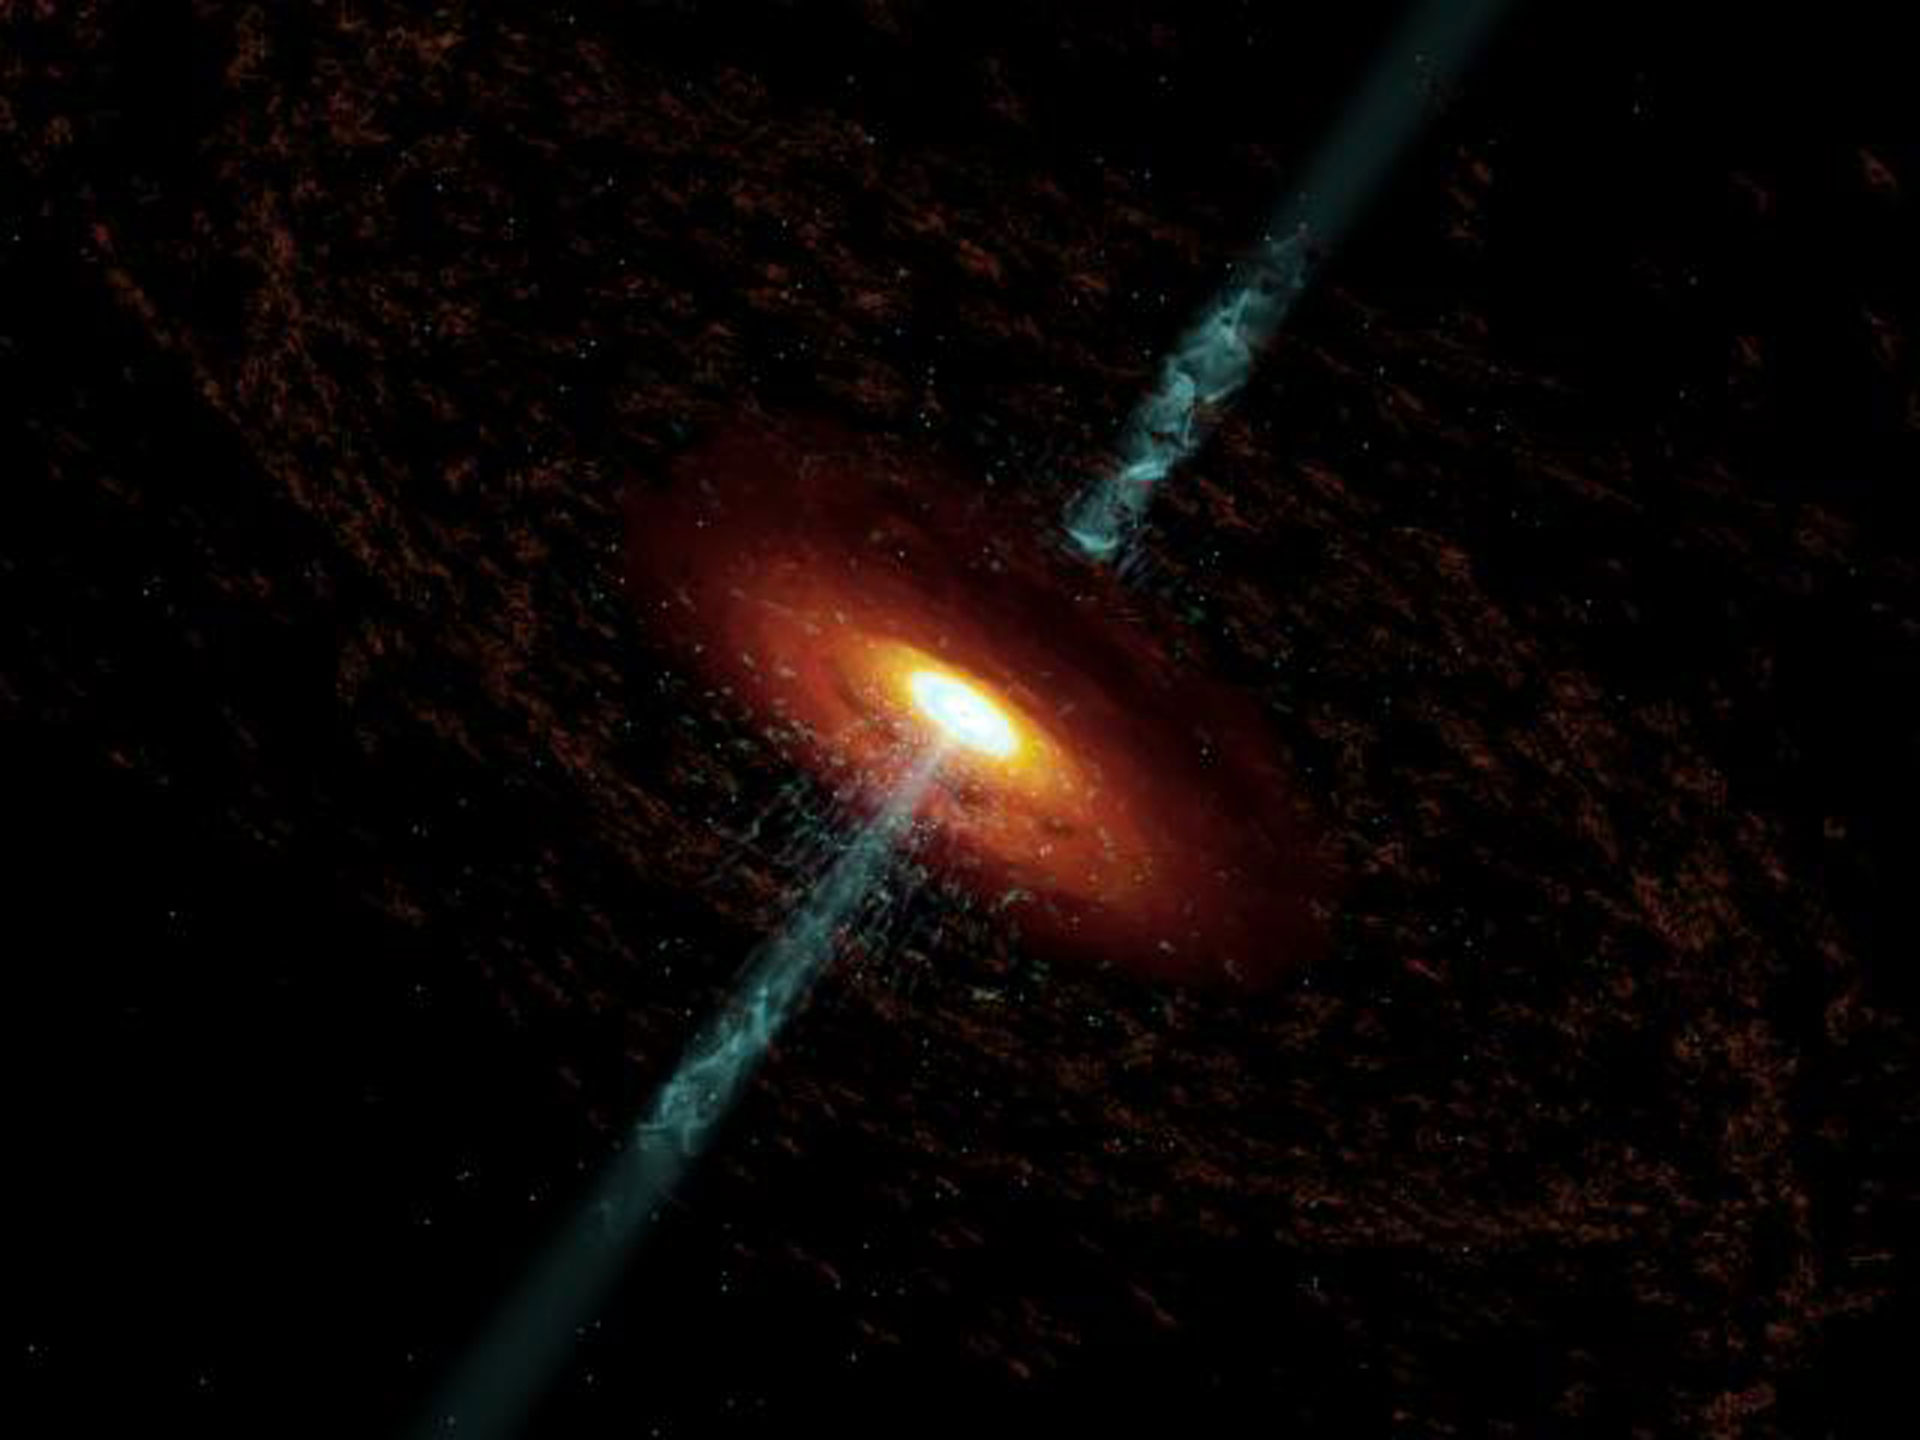

The Active Galactic Nucleus of 3C 120

Still image from an animation depicting the jets emitted by the black hole in galaxy 3C 120.

Credit: Cosmovision (led by Dr. Wolfgang Steffen of the Instituto de Astronomia, UNAM, Ensenada, Mexico) for A. Marscher; NRAO/AUI/NSF